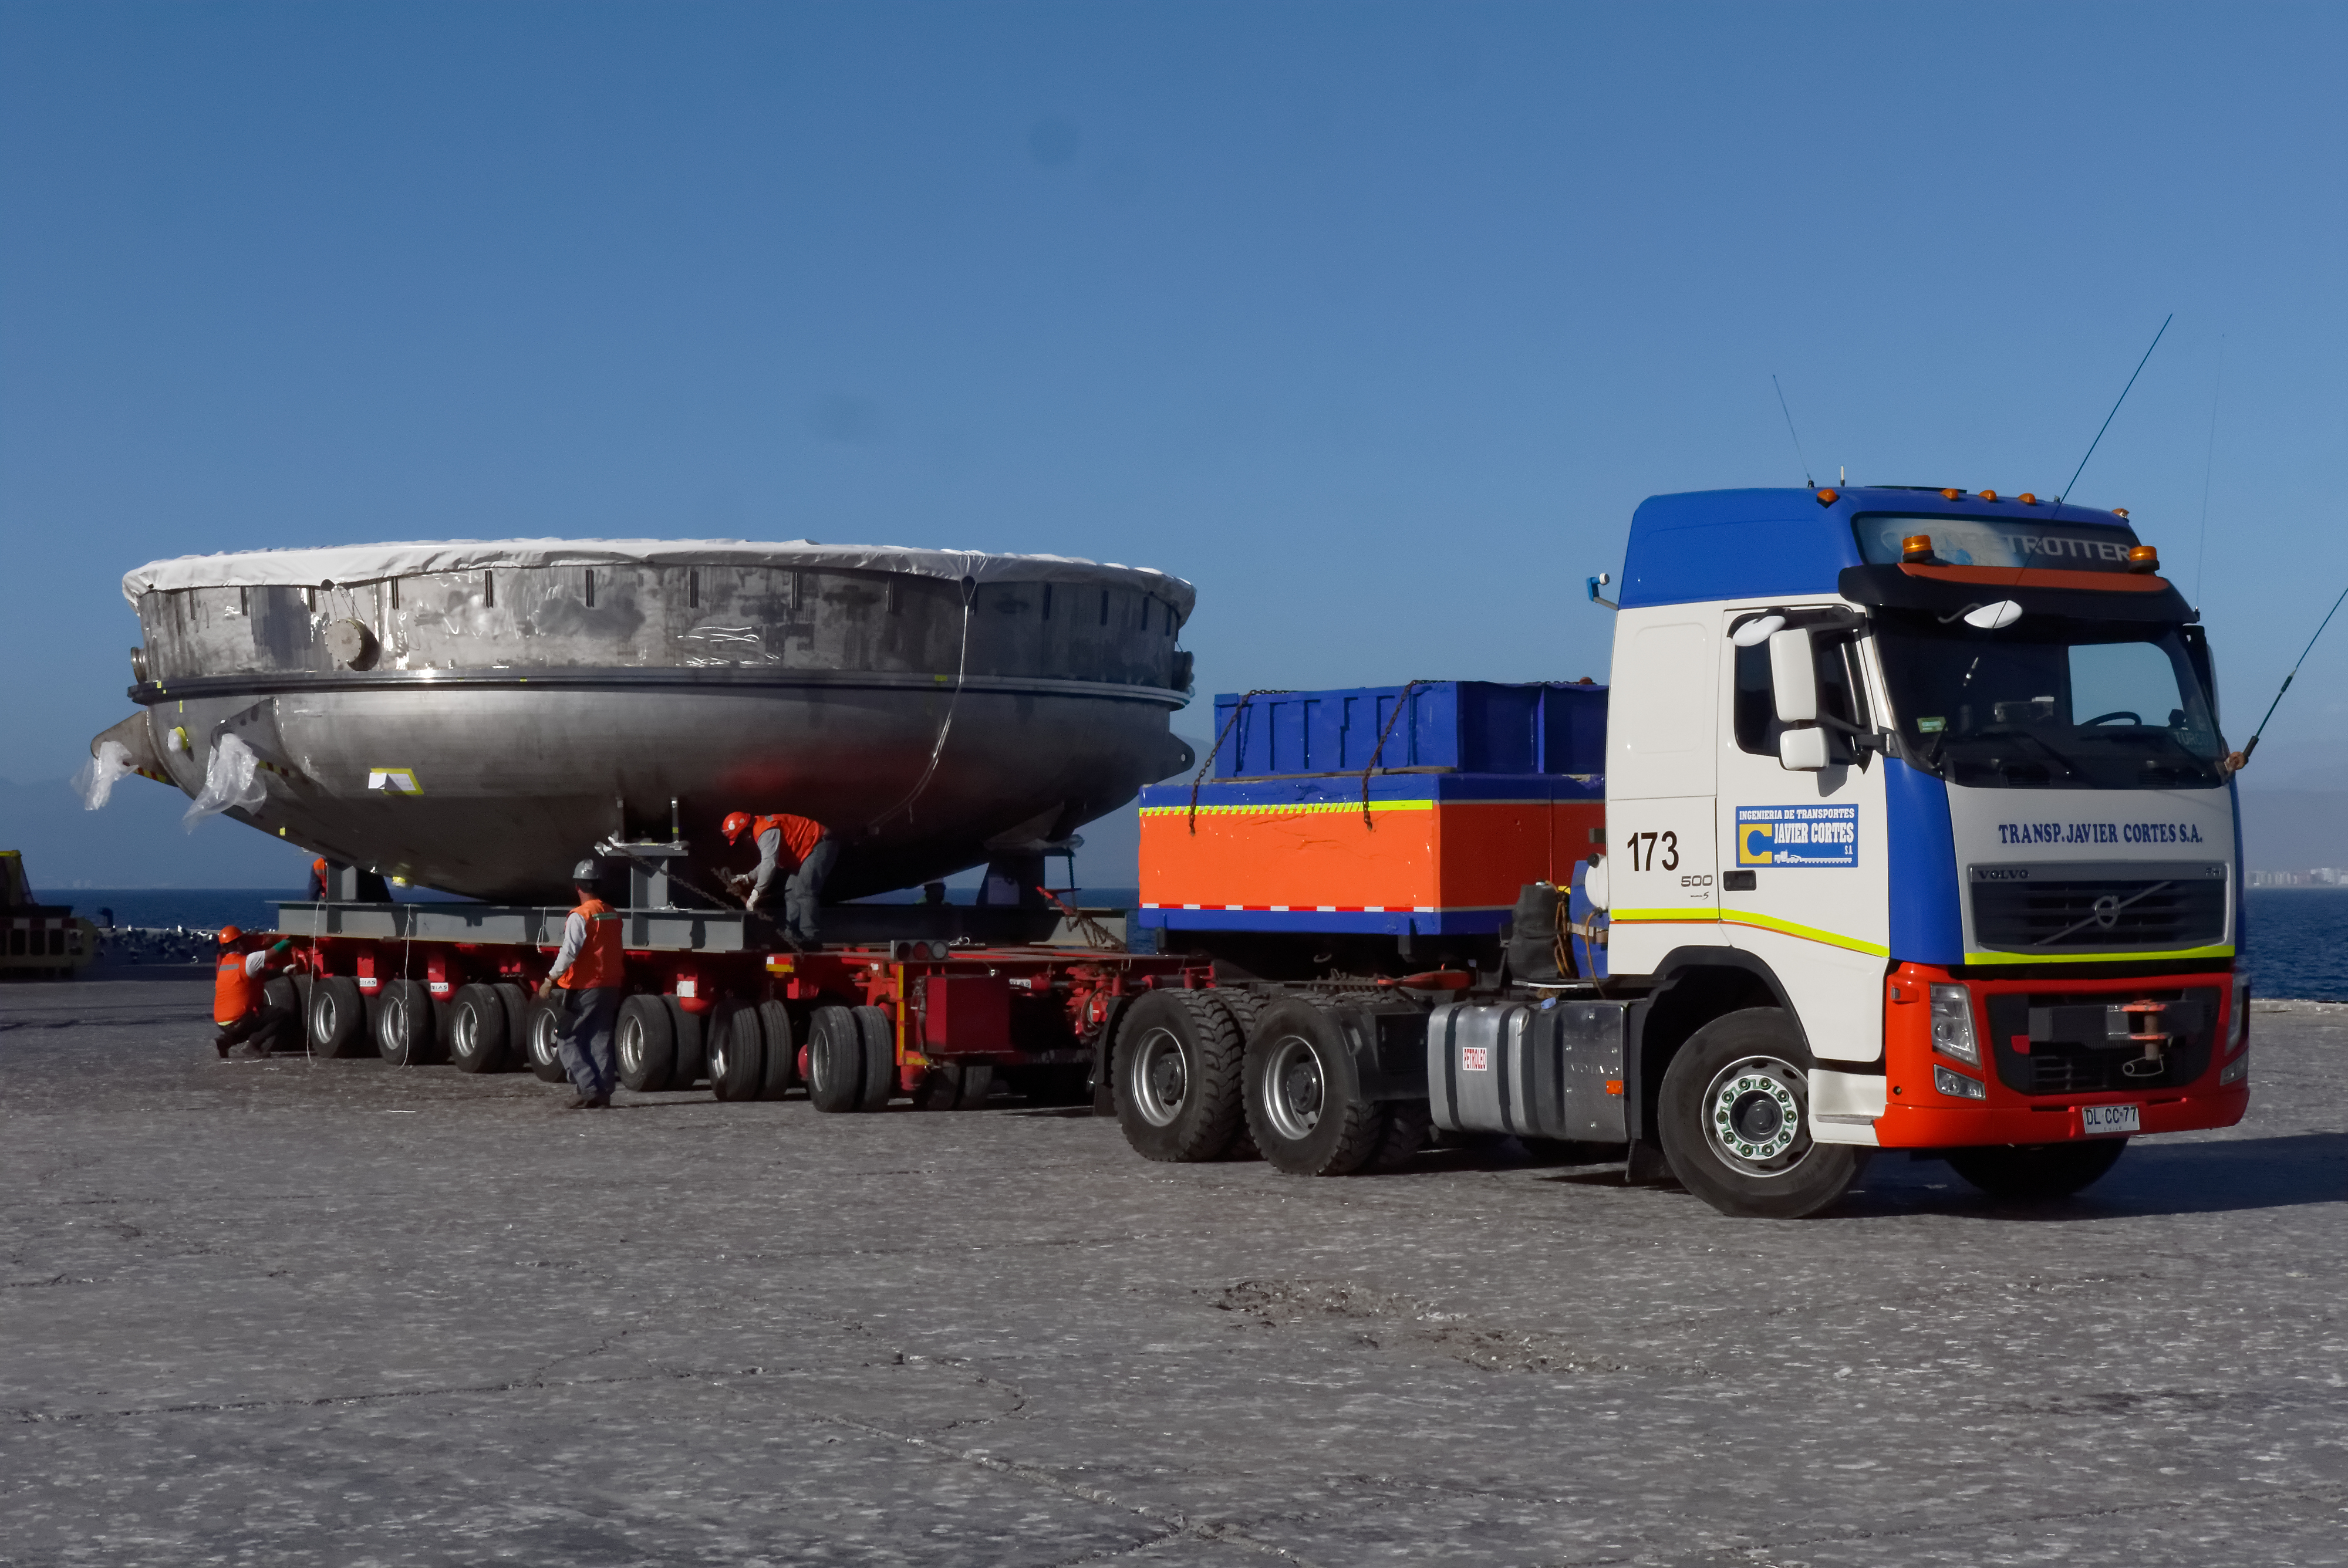

Coating Chamber Arrives in Chile

On October 25, 2018, the LSST Coating Chamber arrived at the port of Coquimbo, Chile. The 128-ton structure was lifted off the BBC Arizona by crane. The following day, the Coating Chamber was split into two pieces, top and bottom, and loaded onto two specialized trucks for transport to the LSST summit facility on Cerro Pachón.

Credit: Rubin Observatory/NSF/AURA